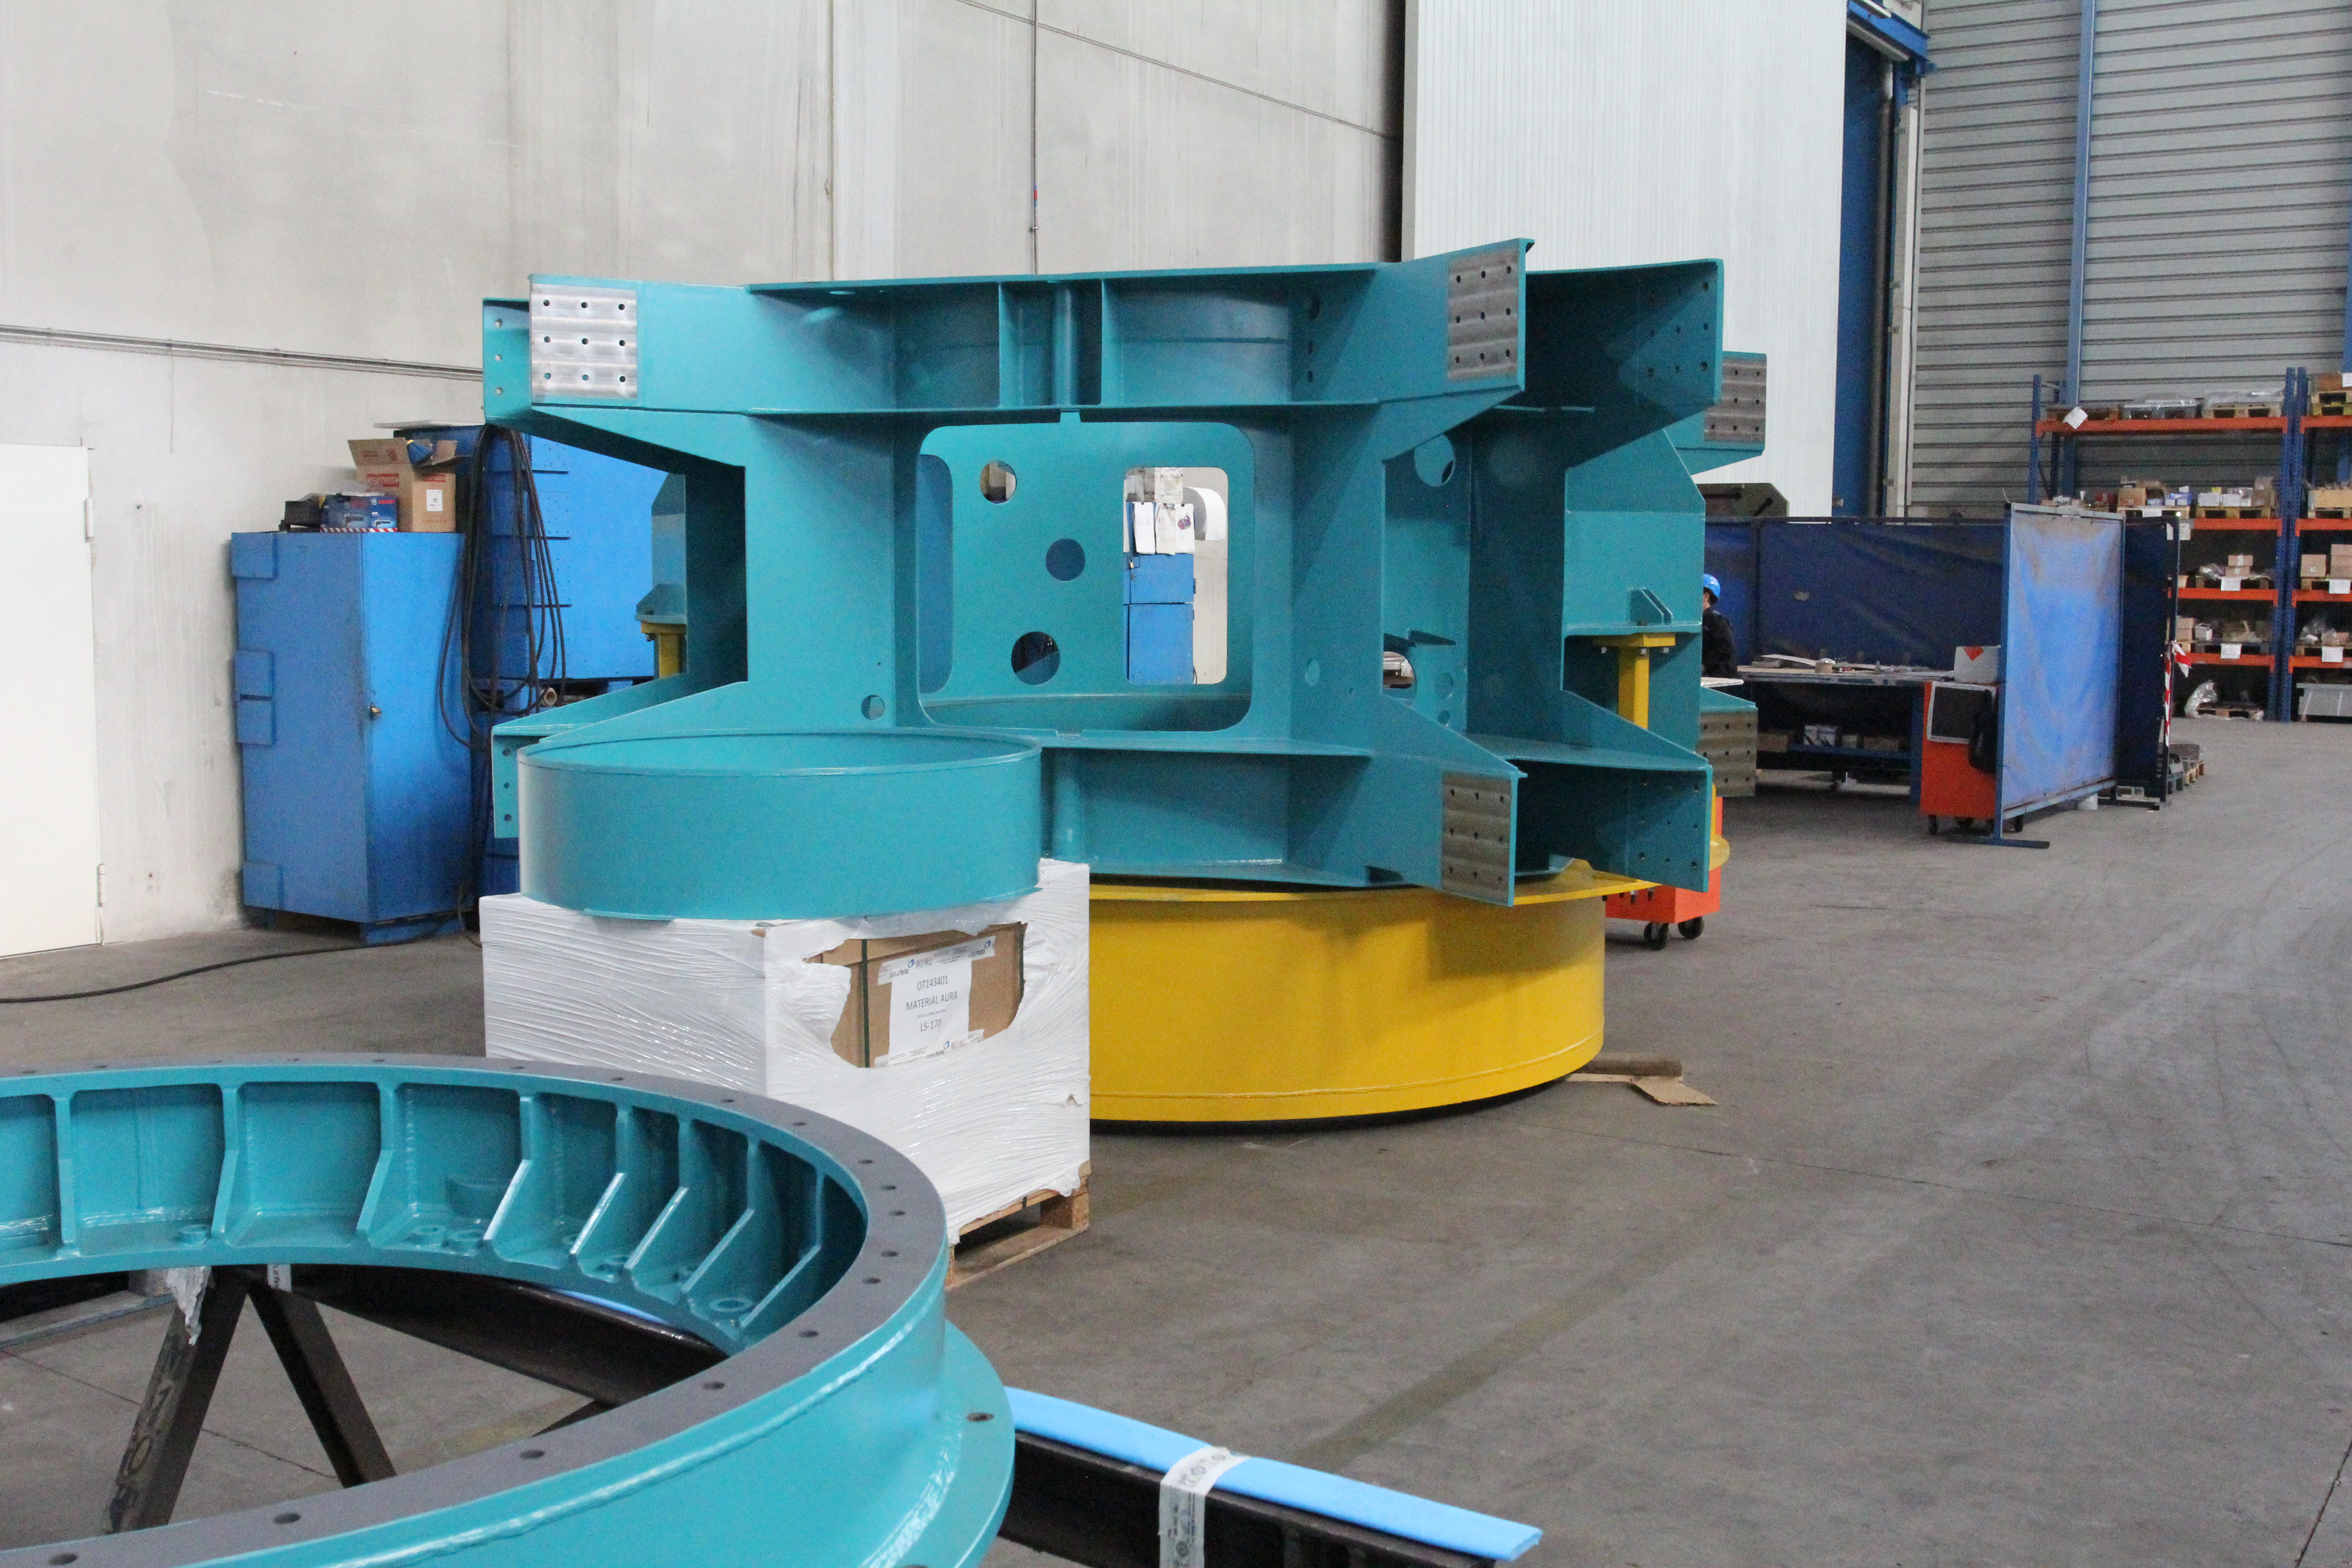

TMA Integration

Members of the Telescope & Site team visited Telescope Mount Assembly (TMA) subcontractor Asturfeito in September, where full-scale integration of the elevation structure onto the azimuth assembly is in progress. Current and near-term scheduled work on the TMA includes verification of component fit and function, continued installation of the top end of the telescope, and installation of the electrical and fluid systems. This work is all ramping up to support factory testing near the end of this year. This photo features the spider spindle.

Credit: Rubin Observatory/NSF/AURA